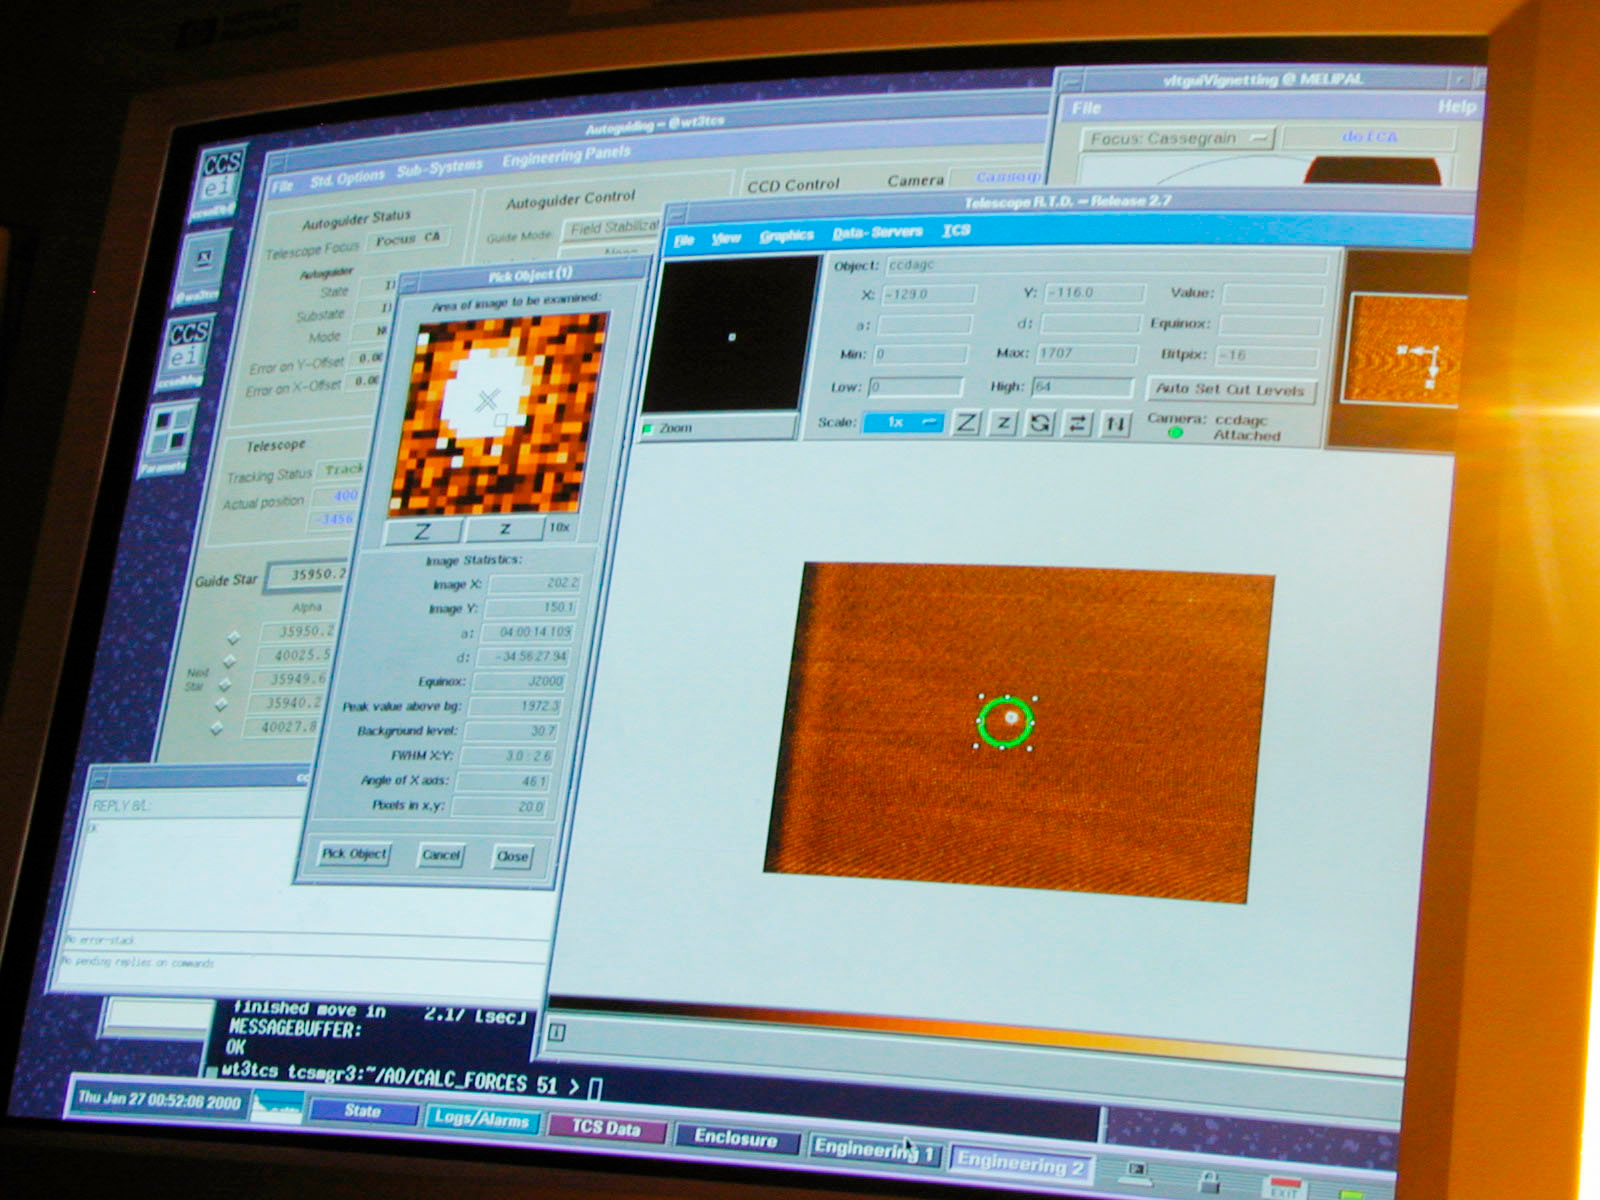

MELIPAL "first light"

The computer screen with the image of a bright star, as recorded by the Guide Probe in the early evening of January 26; see also the Melipal First Light photo. This image was used for the initial adjustments by means of the active optics system.

Credit: ESO